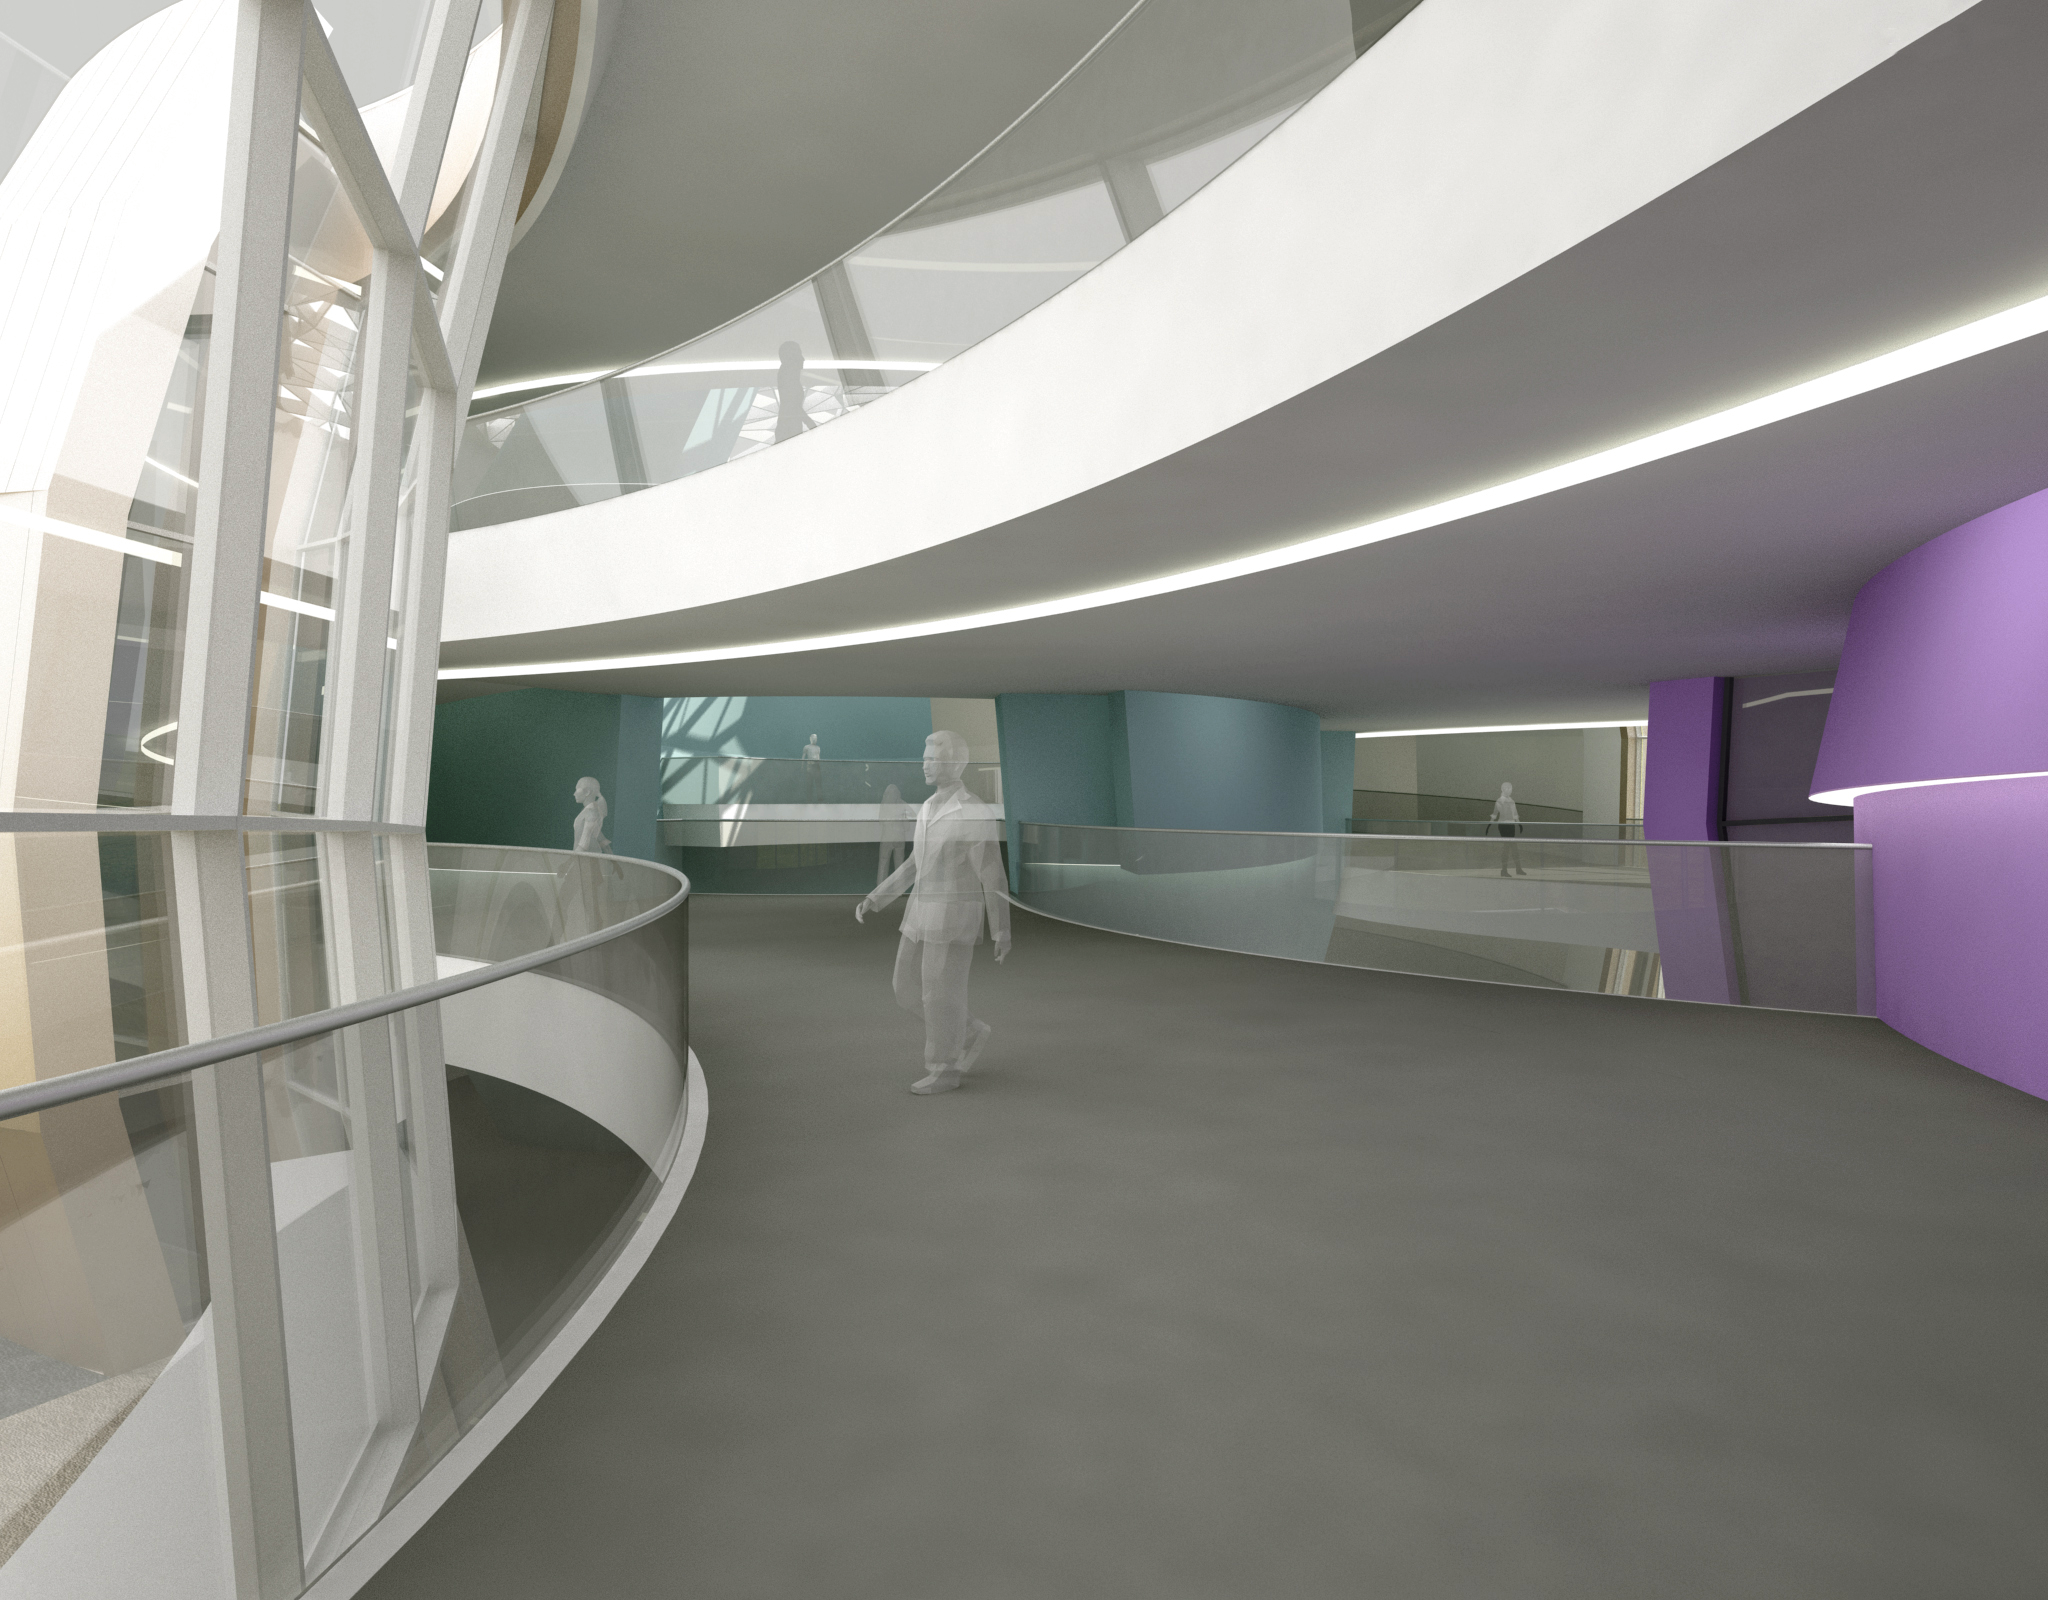

The new planetarium and visitor centre at ESO Headquarters

A first artist’s impressions from 2013 of the stunning planetarium and visitor centre to be built at ESO Headquarters near Munich, Germany. The new building, conceived by Darmstadt-based architects Bernhardt + Partner, and with construction to be funded by the Klaus Tschira Stiftung, is designed to complement the existing ESO site. When viewed from above the building symbolises a binary star system about to go supernova.

Credit: Architekten Bernhardt + Partner (www.bp-da.de)